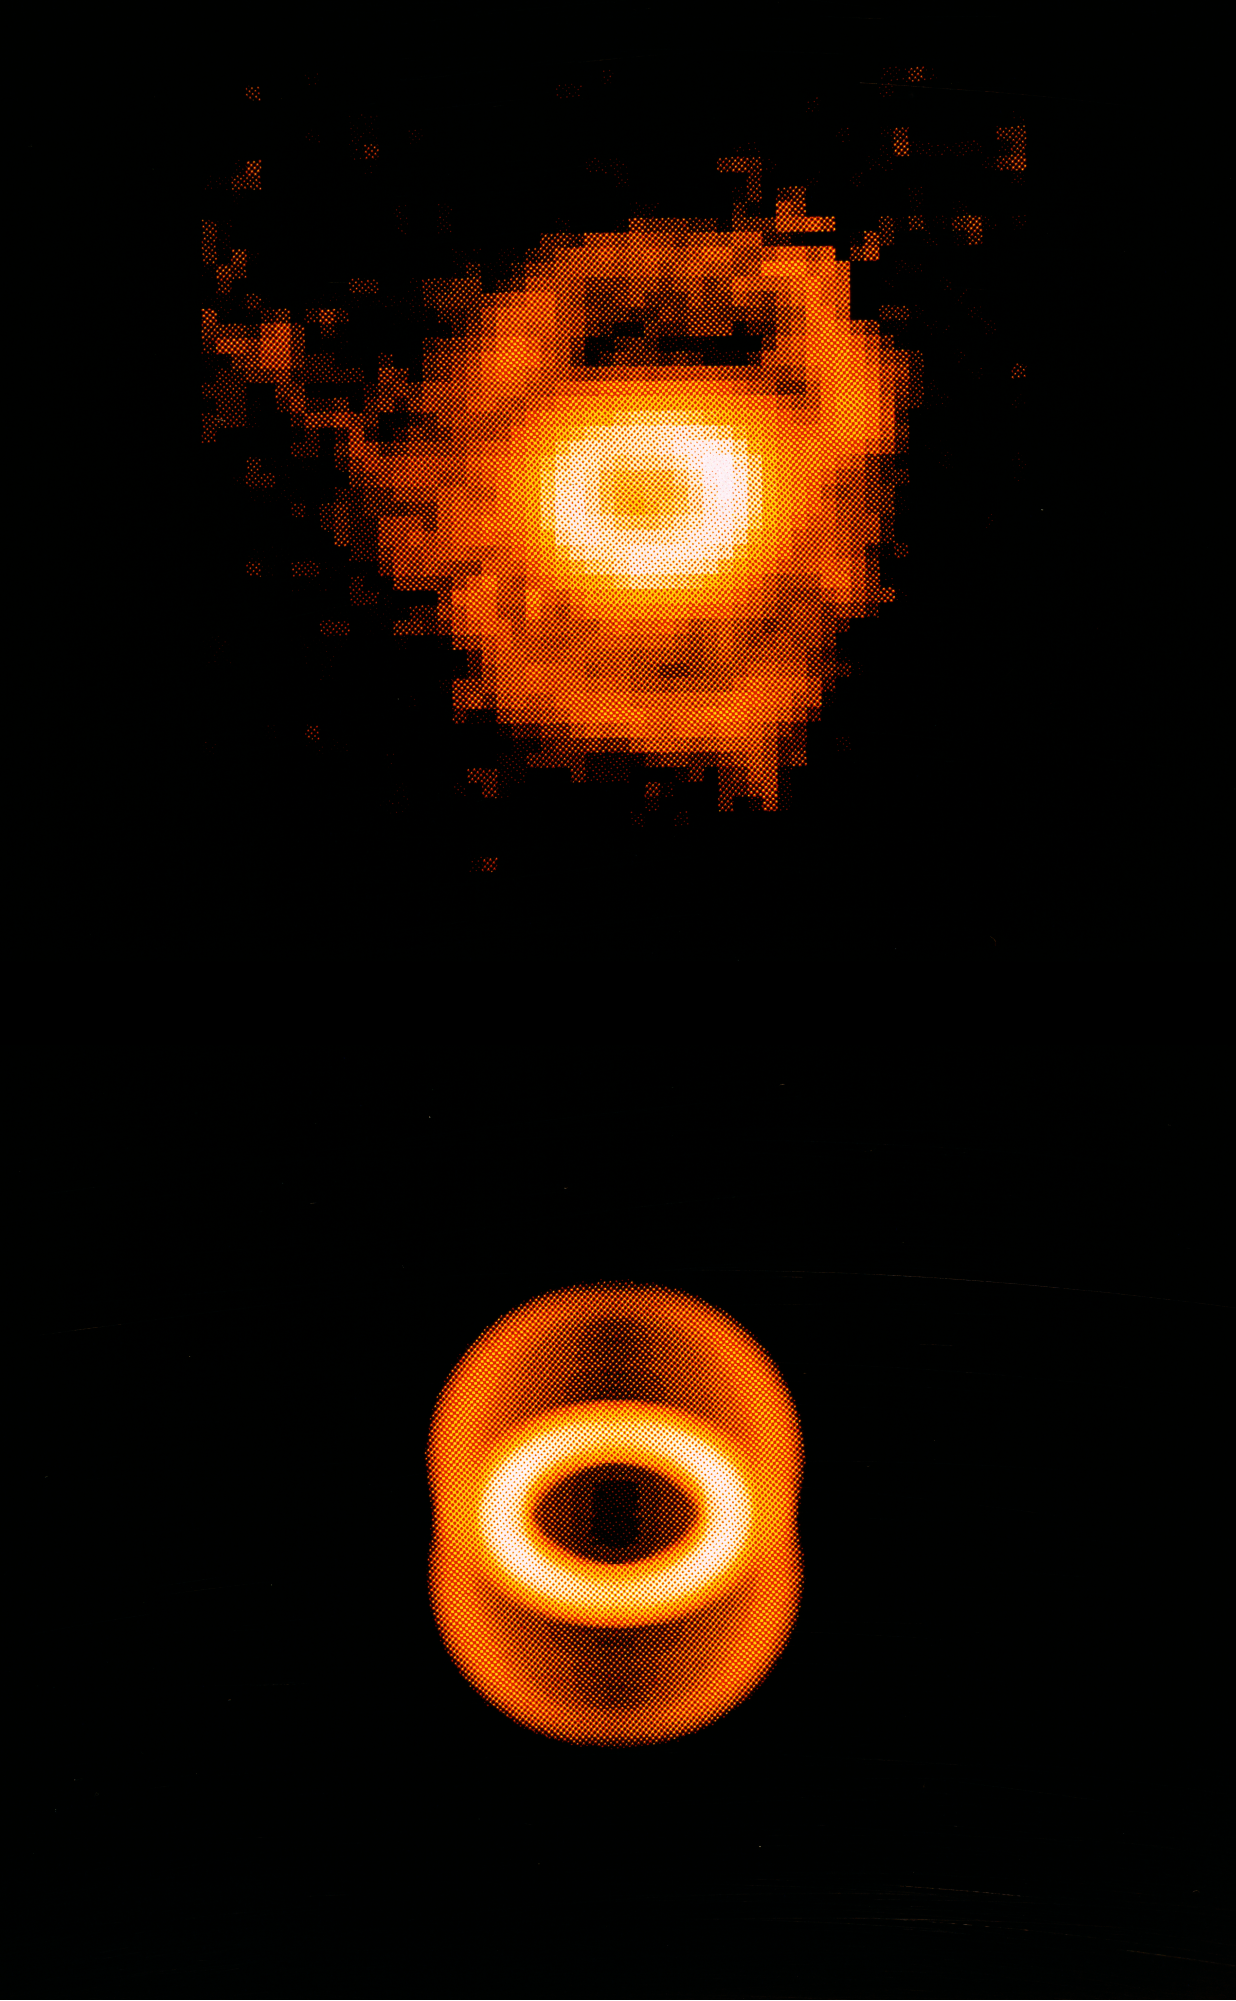

Nebula around SN1987A

Nebula around SN1987A.

Credit: ESO